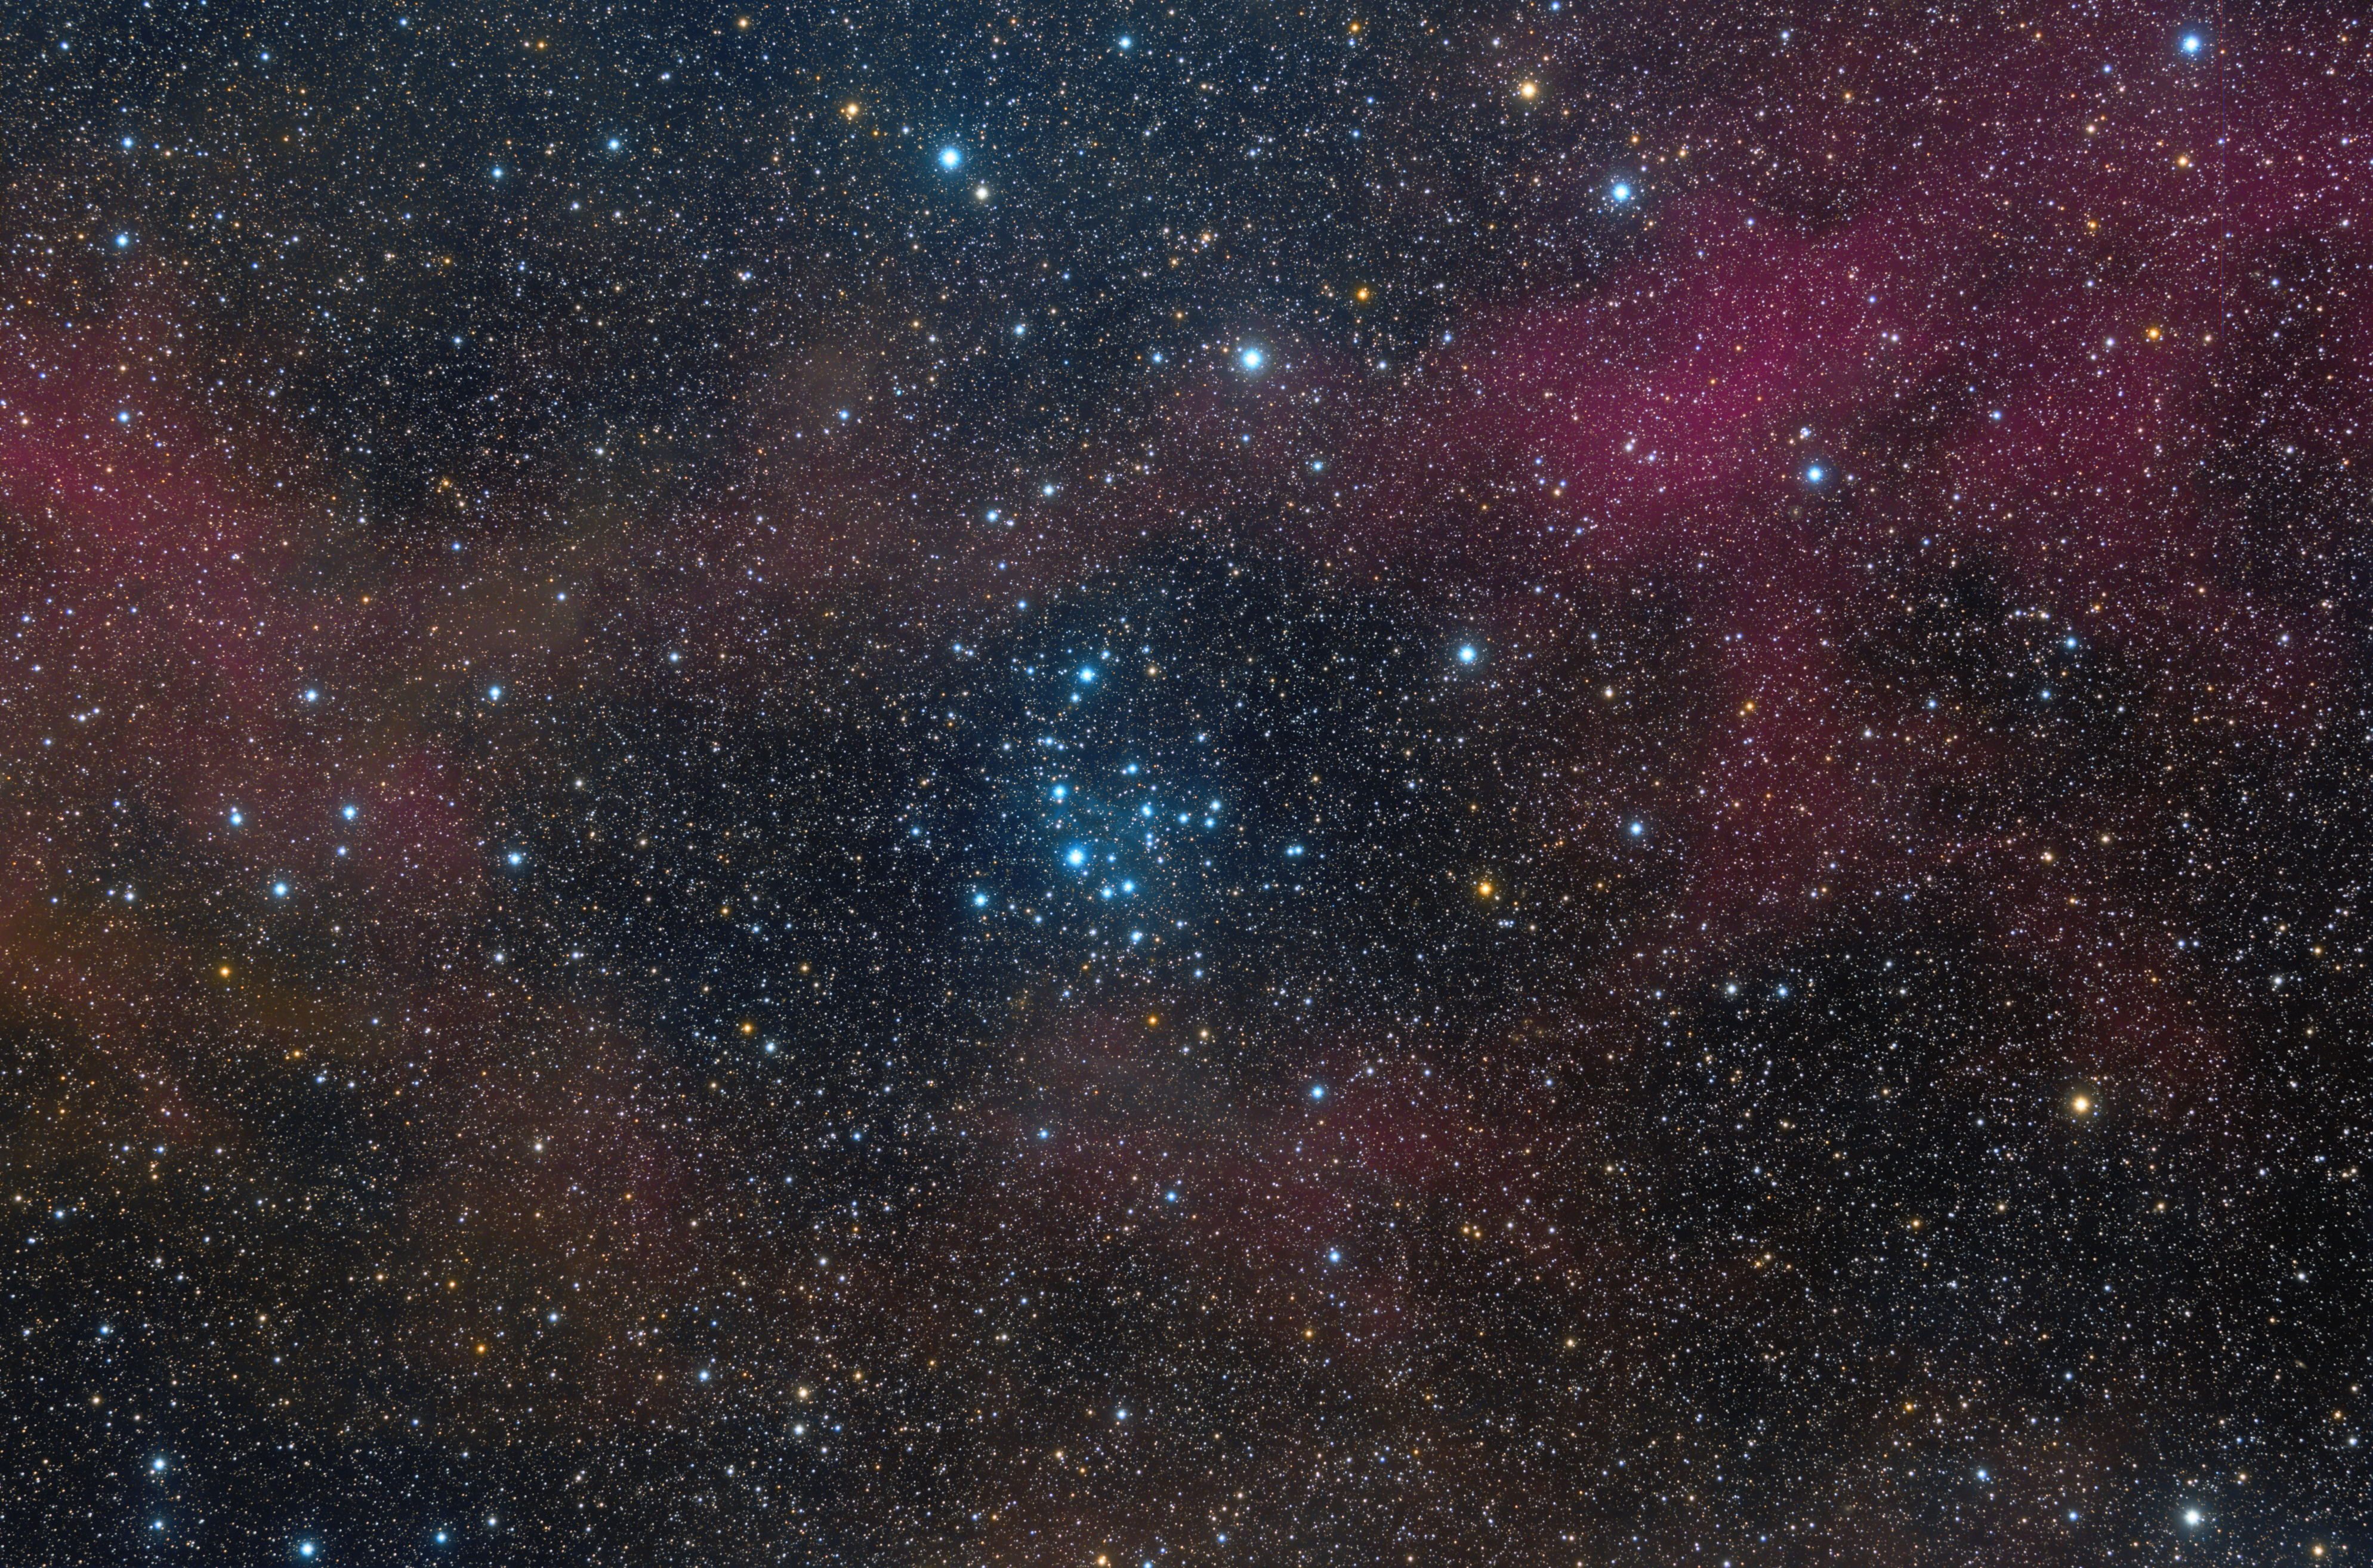

NGC 2547

NGC 2547 is a southern open cluster in Vela, discovered by Abbe Lacaille in 1751-1752 from South Africa.

Credit: ESO/J.Pérez